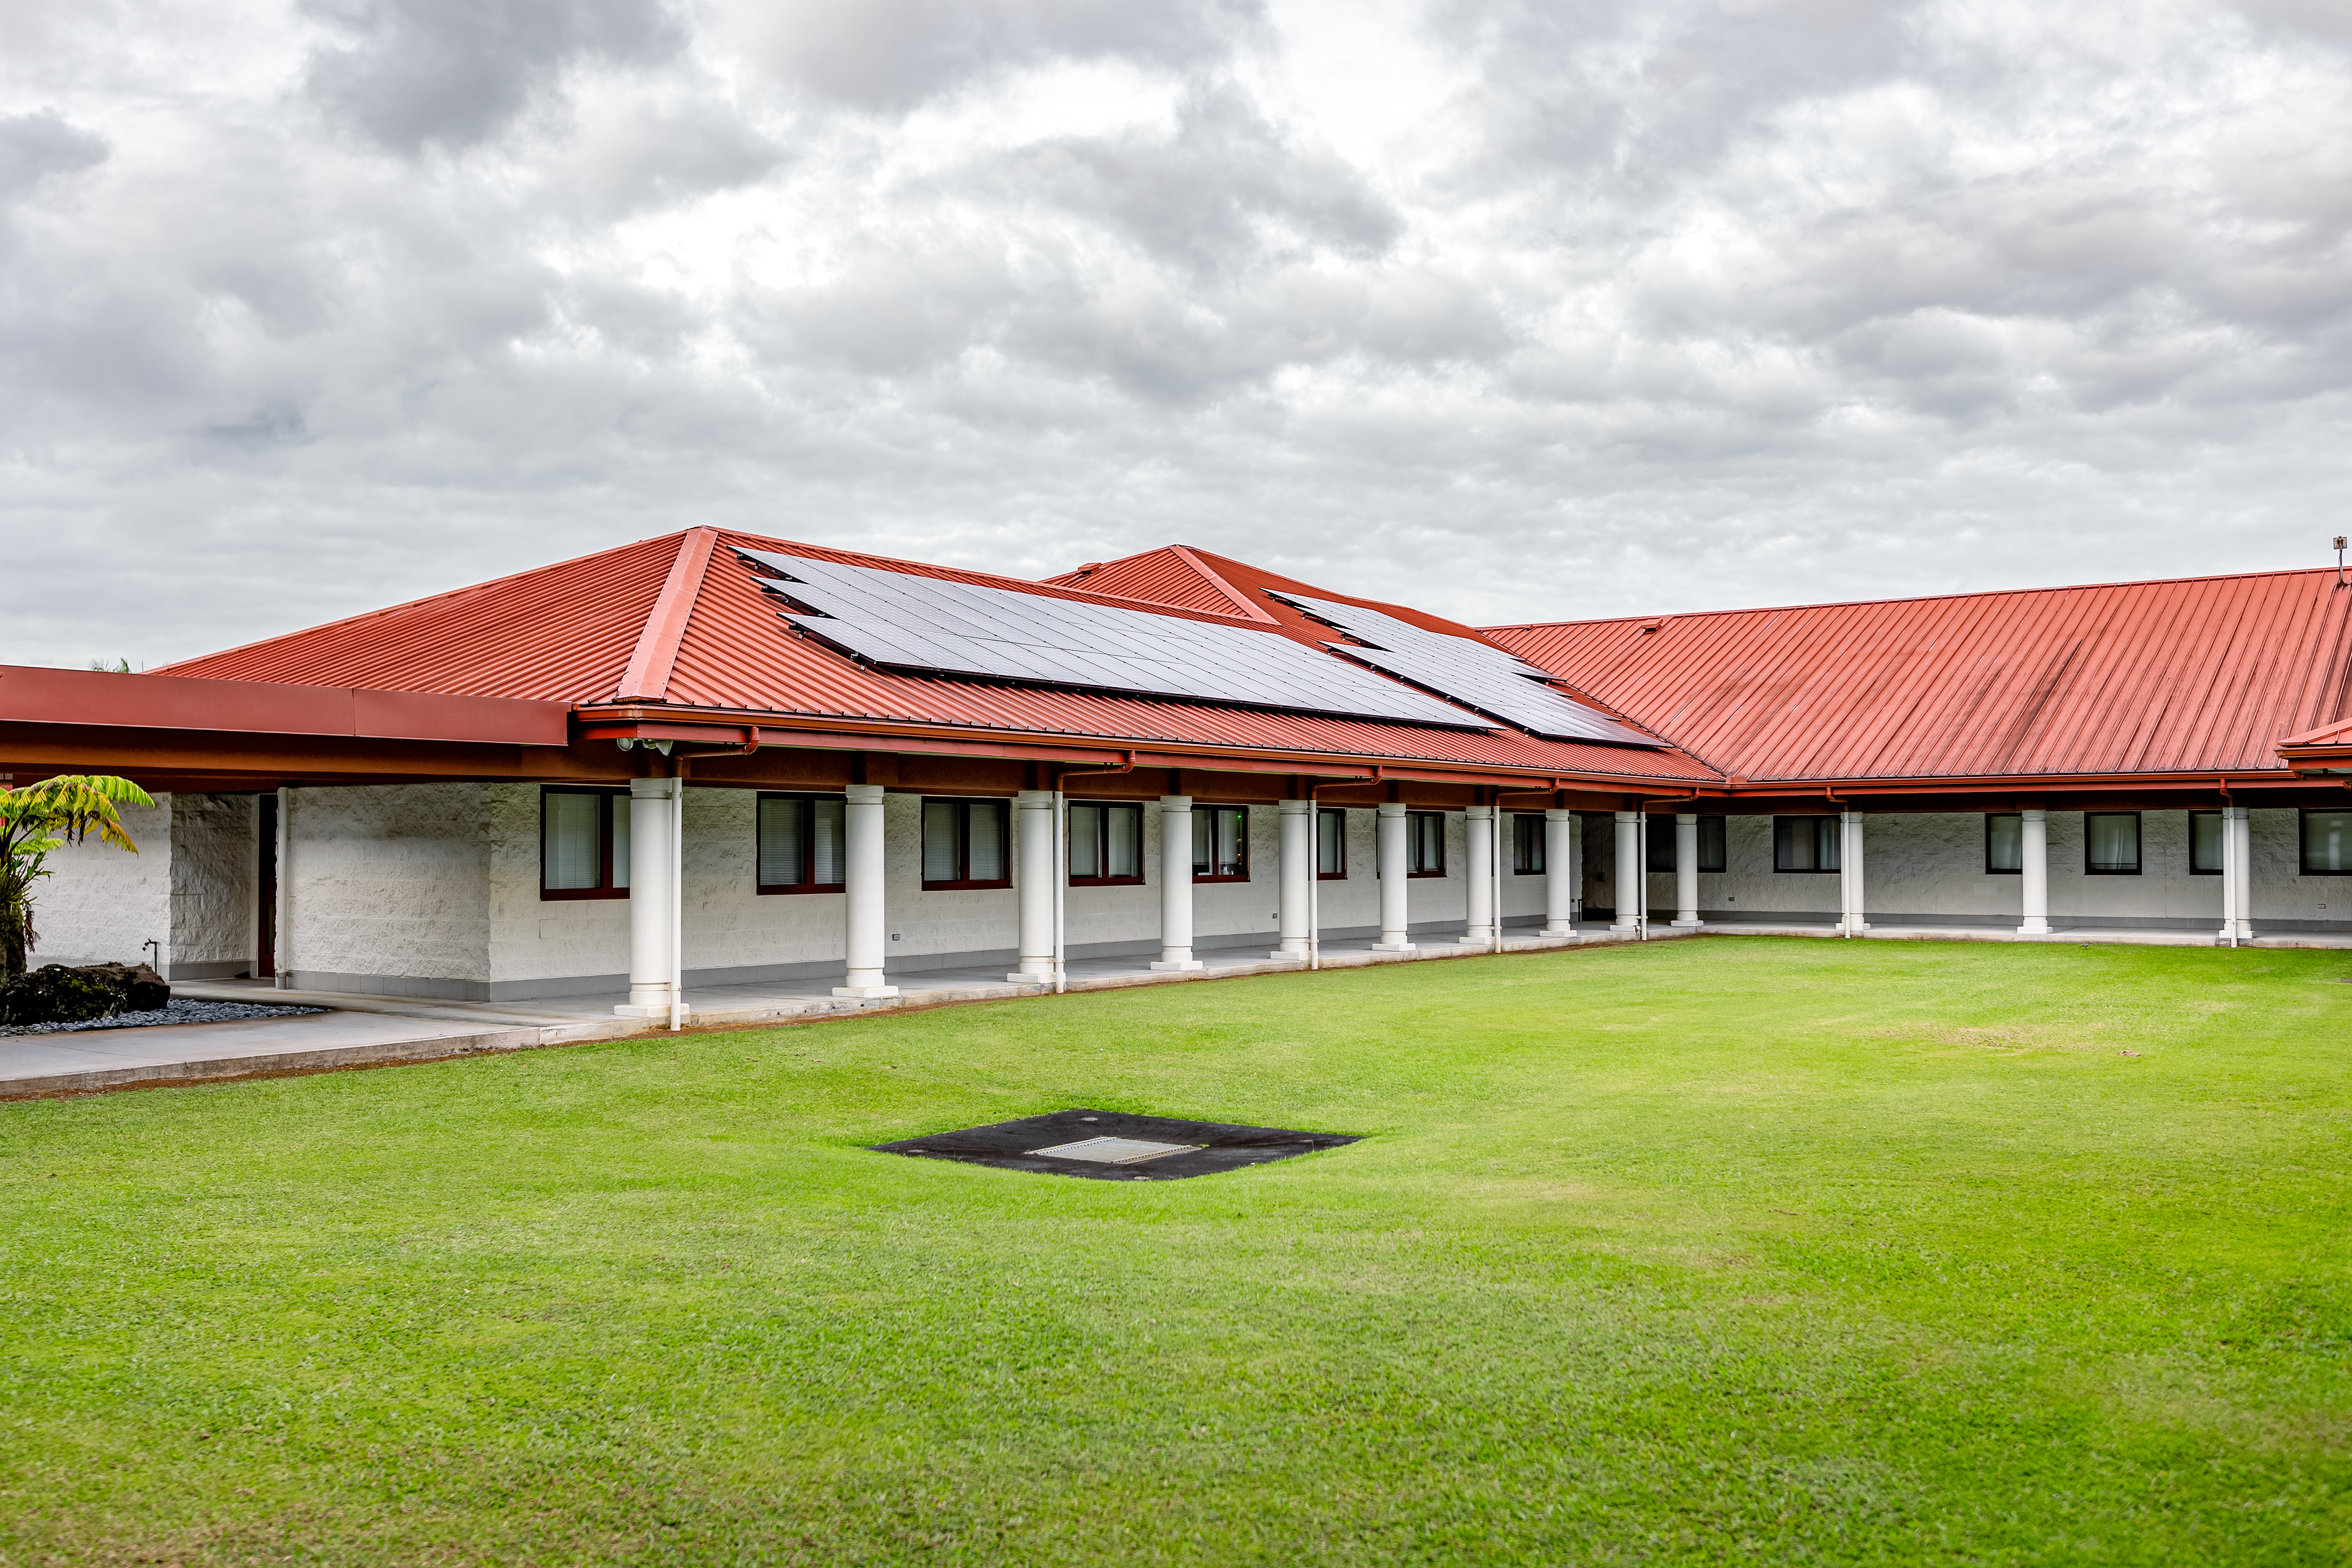

Gemini North Hilo Base Facility

A view of the Gemini North Hilo Base facility on a cloudy day.

Credit: NOIRLab/AURA/NSF/ T. Slovinský